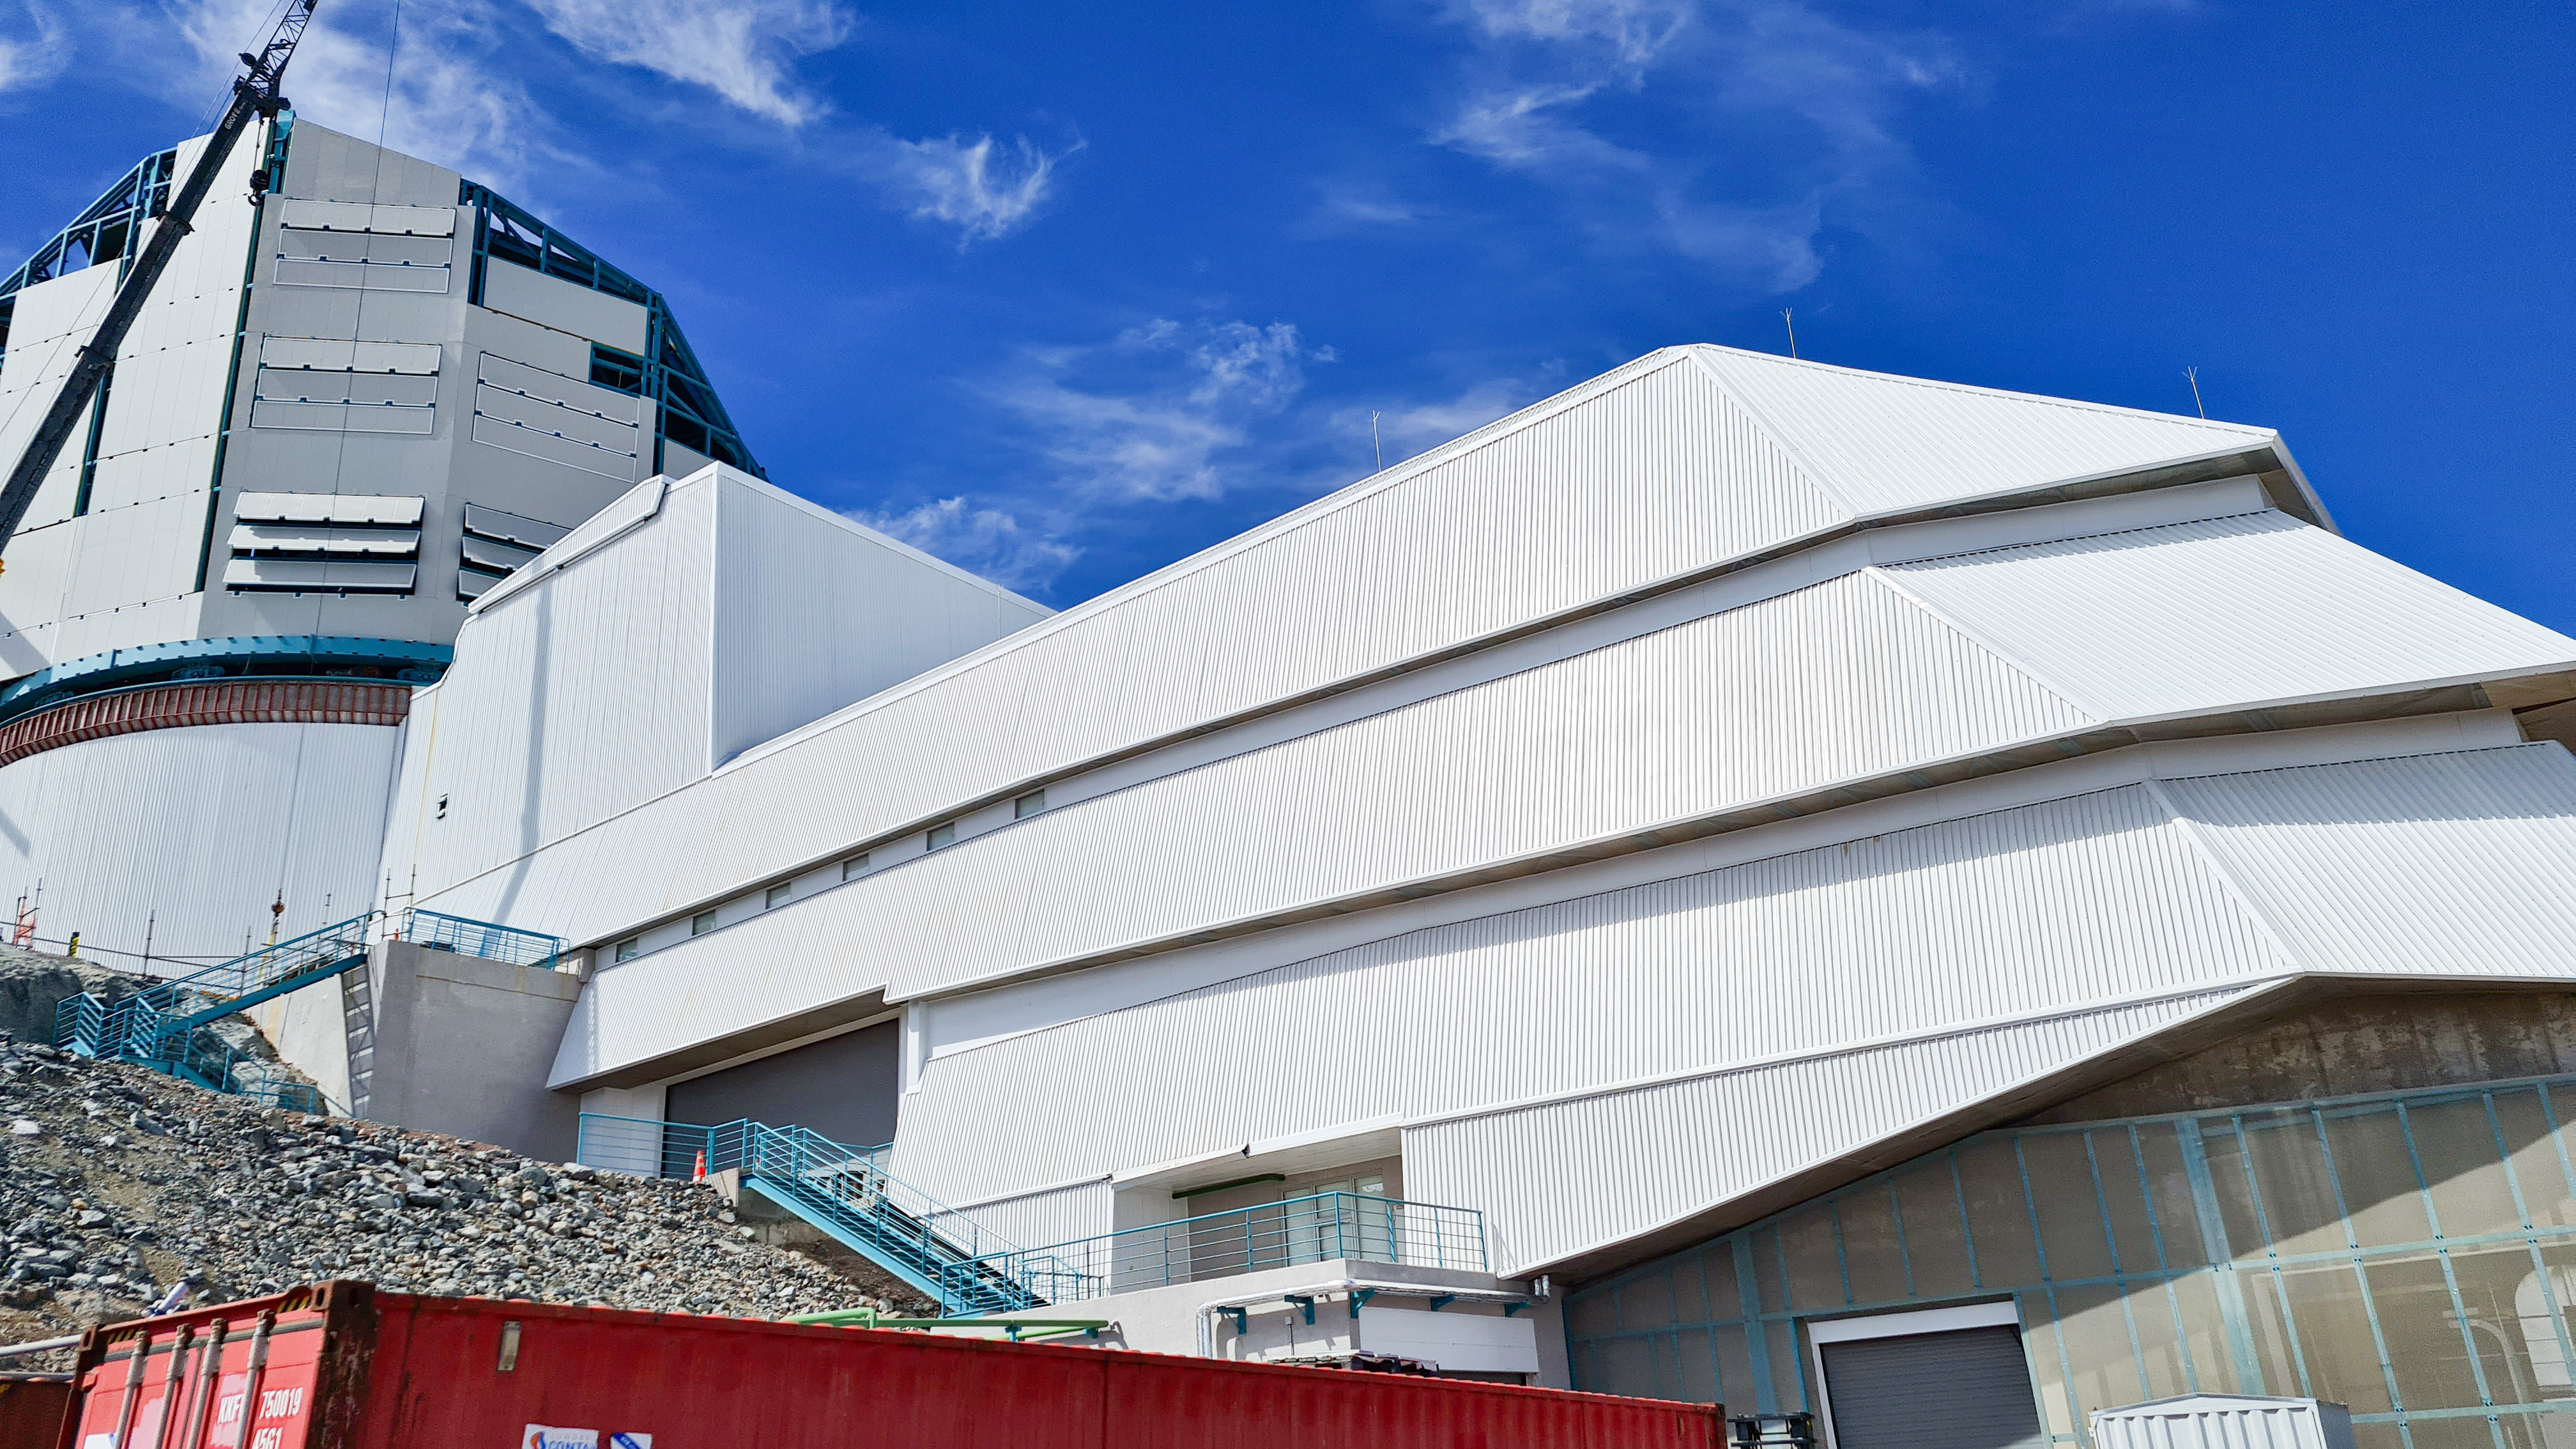

Rubin Construction activity on Cerro Pachón

Construction activity on Cerro Pachón continues to expand, with approximately 40 people working on the summit each day last week. That will increase this week with the restart of the team installing critical telescope utilities. The contracted team for the dome is now about 20 people who are focused on getting the dome enclosed before the TMA team arrives in January. The dome cladding is going up fast!

Credit: Rubin Obs/NSF/AURA